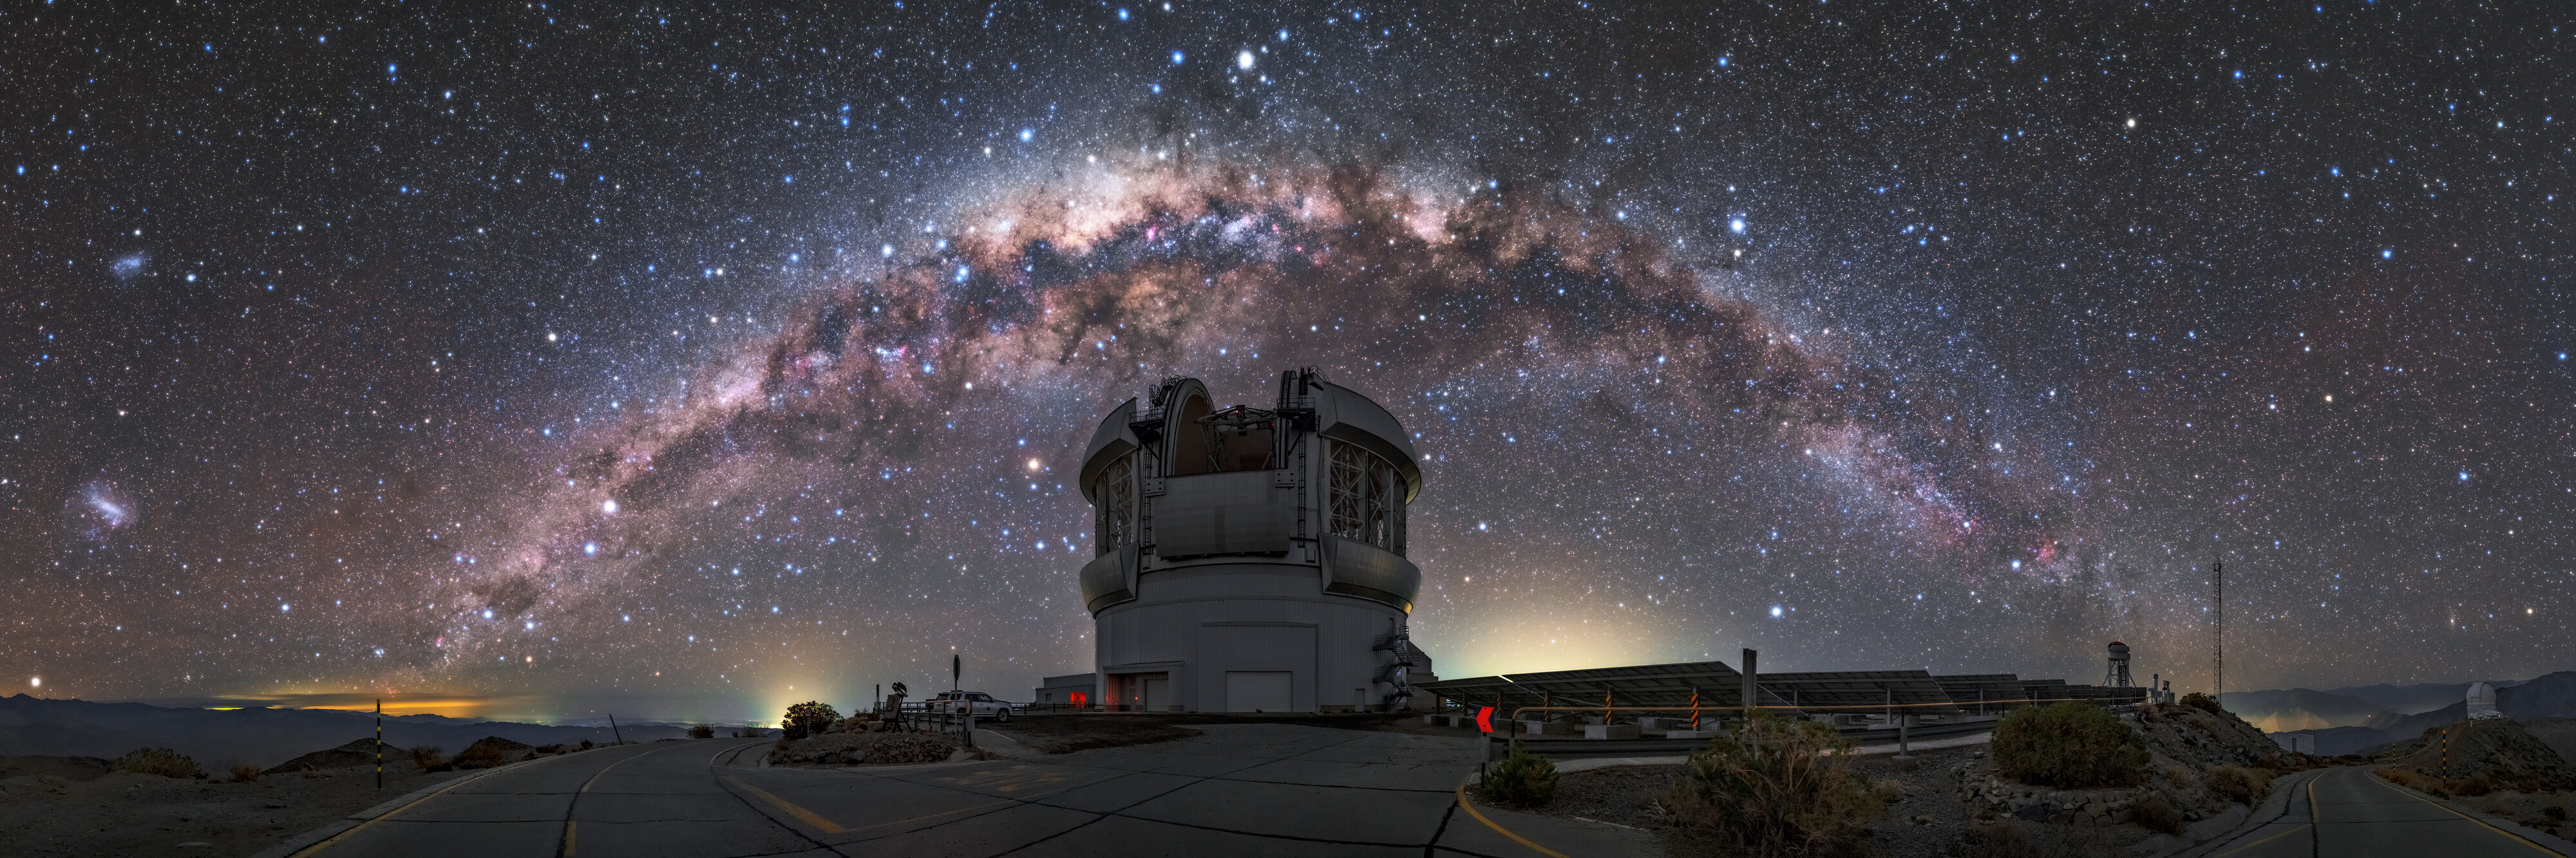

Galactic Rainbow

The Milky Way hangs poised over the Gemini South telescope
The colorful band of the Milky Way is poised above the 8.1-meter Gemini South telescope of NSF’s National Optical-Infrared Astronomy Research Laboratory in this arresting image, which depicts bright patches of stars threaded through with winding lanes of dust. The Galactic Center hangs directly above the telescope, framing one of the most powerful astronomical observatories in the southern hemisphere.

The picture also captures the Large and Small Magellanic Clouds, which appear on the left side of the image. These dwarf irregular galaxies are satellites of the Milky Way, and lack the conspicuous spiral arms of larger nearby galaxies such as the Andromeda Galaxy (also part of the Local Group of galaxies which includes our Milky Way). Despite being a fraction of the size of the Milky Way, the Magellanic Clouds contain billions of stars, and together they are a prominent feature of southern night skies.

The Gemini South telescope pictured here is one of two telescopes making up the Gemini Observatory. Gemini South is perched atop Cerro Pachón in the Chilean Andes, while the Gemini North telescope surveys the northern hemisphere from Maunakea in Hawaiʻi. Both telescopes enjoy superb observing conditions, and together these astronomical twins can observe the entire night sky.

Gemini South will soon be joined on Cerro Pachón by the 8.4-meter Large Synoptic Survey Telescope (LSST), a revolutionary telescope which will survey the entire visible sky at optical wavelengths every few nights. The LSST is designed to enable science in fields ranging from the nature of dark matter to the structure and formation of the Milky Way. Both the LSST operations and the US participation in the international Gemini Observatory are Programs of the NSF’s National Optical-Infrared Astronomy Research Laboratory.

Astrophotographer Kwon o chul captured this image as part of a time-lapse series for planetariums. The panorama was constructed by stitching together 10 images, each taken with an exposure of 15 seconds.

Credit: International Gemini Observatory/NSF NOIRLab/AURA/Kwon o chul